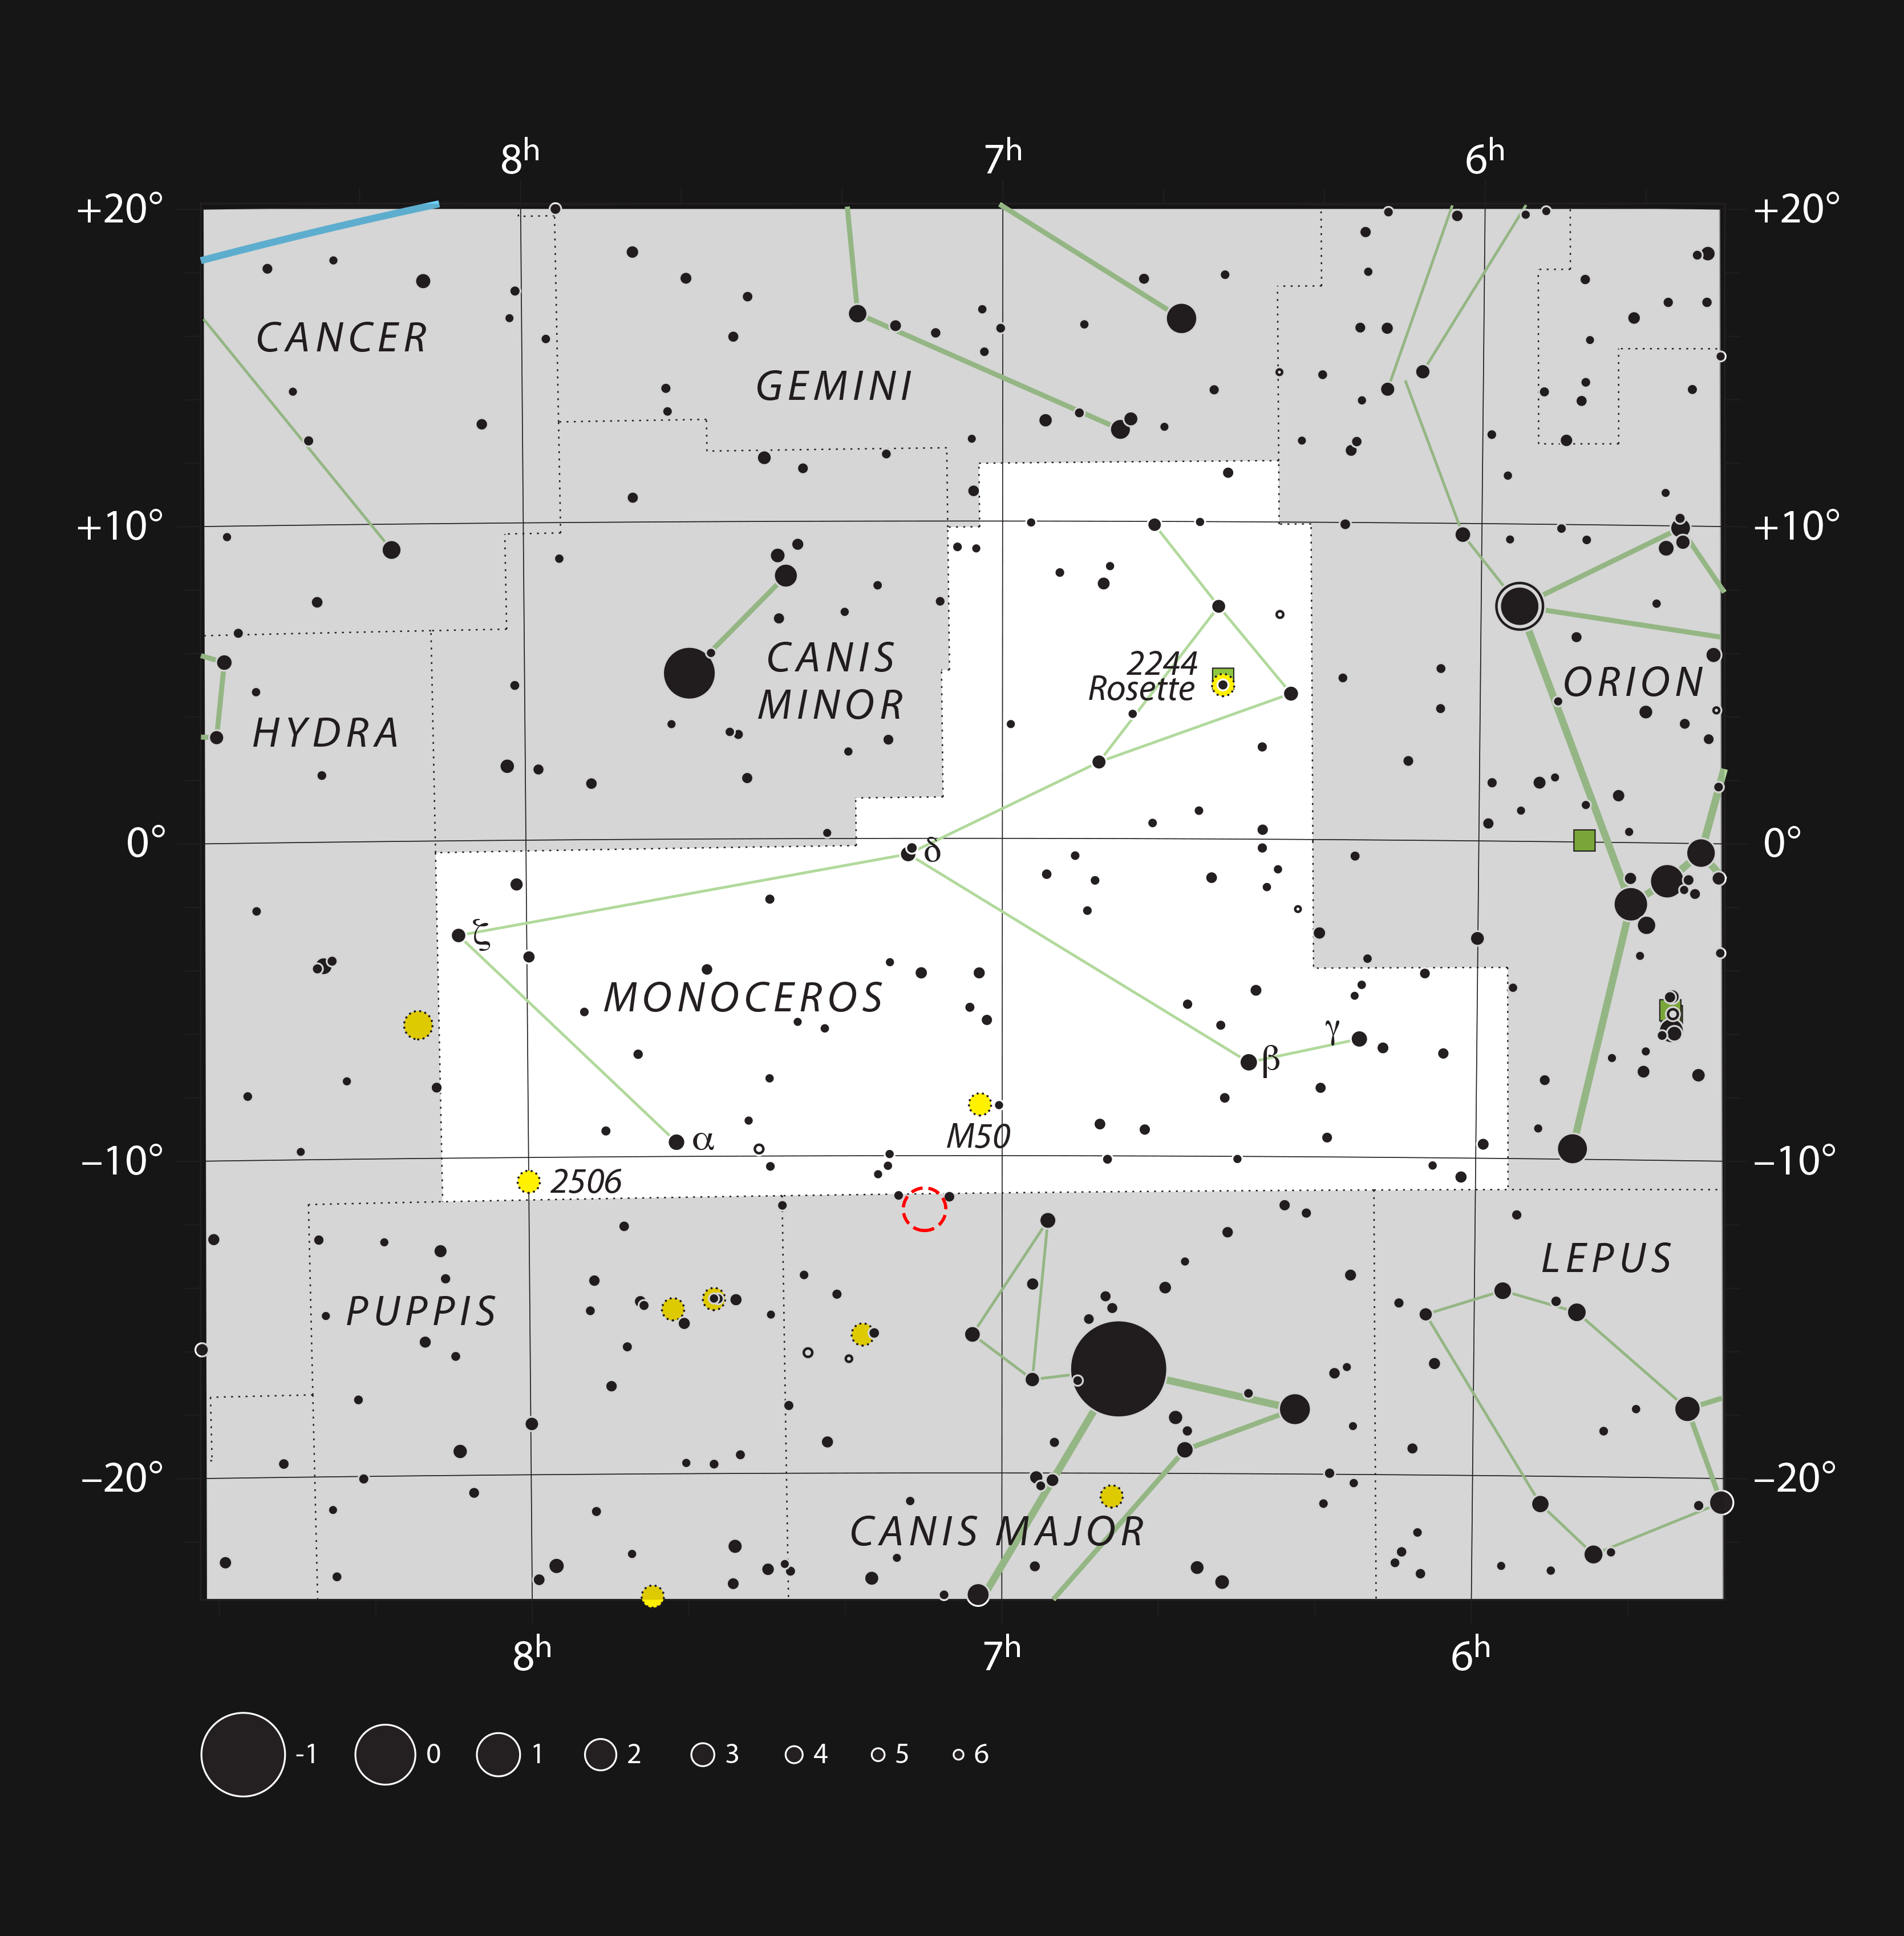

The Seagull Nebula on the borders of the constellations of Monoceros and Canis Major

This chart shows the location of the Seagull Nebula (red circle) in the constellation of Canis Major (The Great Dog) and not far from the brightest star in the sky, Sirius. This star-forming region, also known as IC 2177, sprawls across the border into the neighbouring Monoceros (The Unicorn).

By coincidence this object lies very close in the sky to the location of the Thor’s Helmet Nebula. This unusual object was the winner of the Choose what the VLT Observes contest (ann12060).

Credit: ESO, IAU and Sky & Telescope